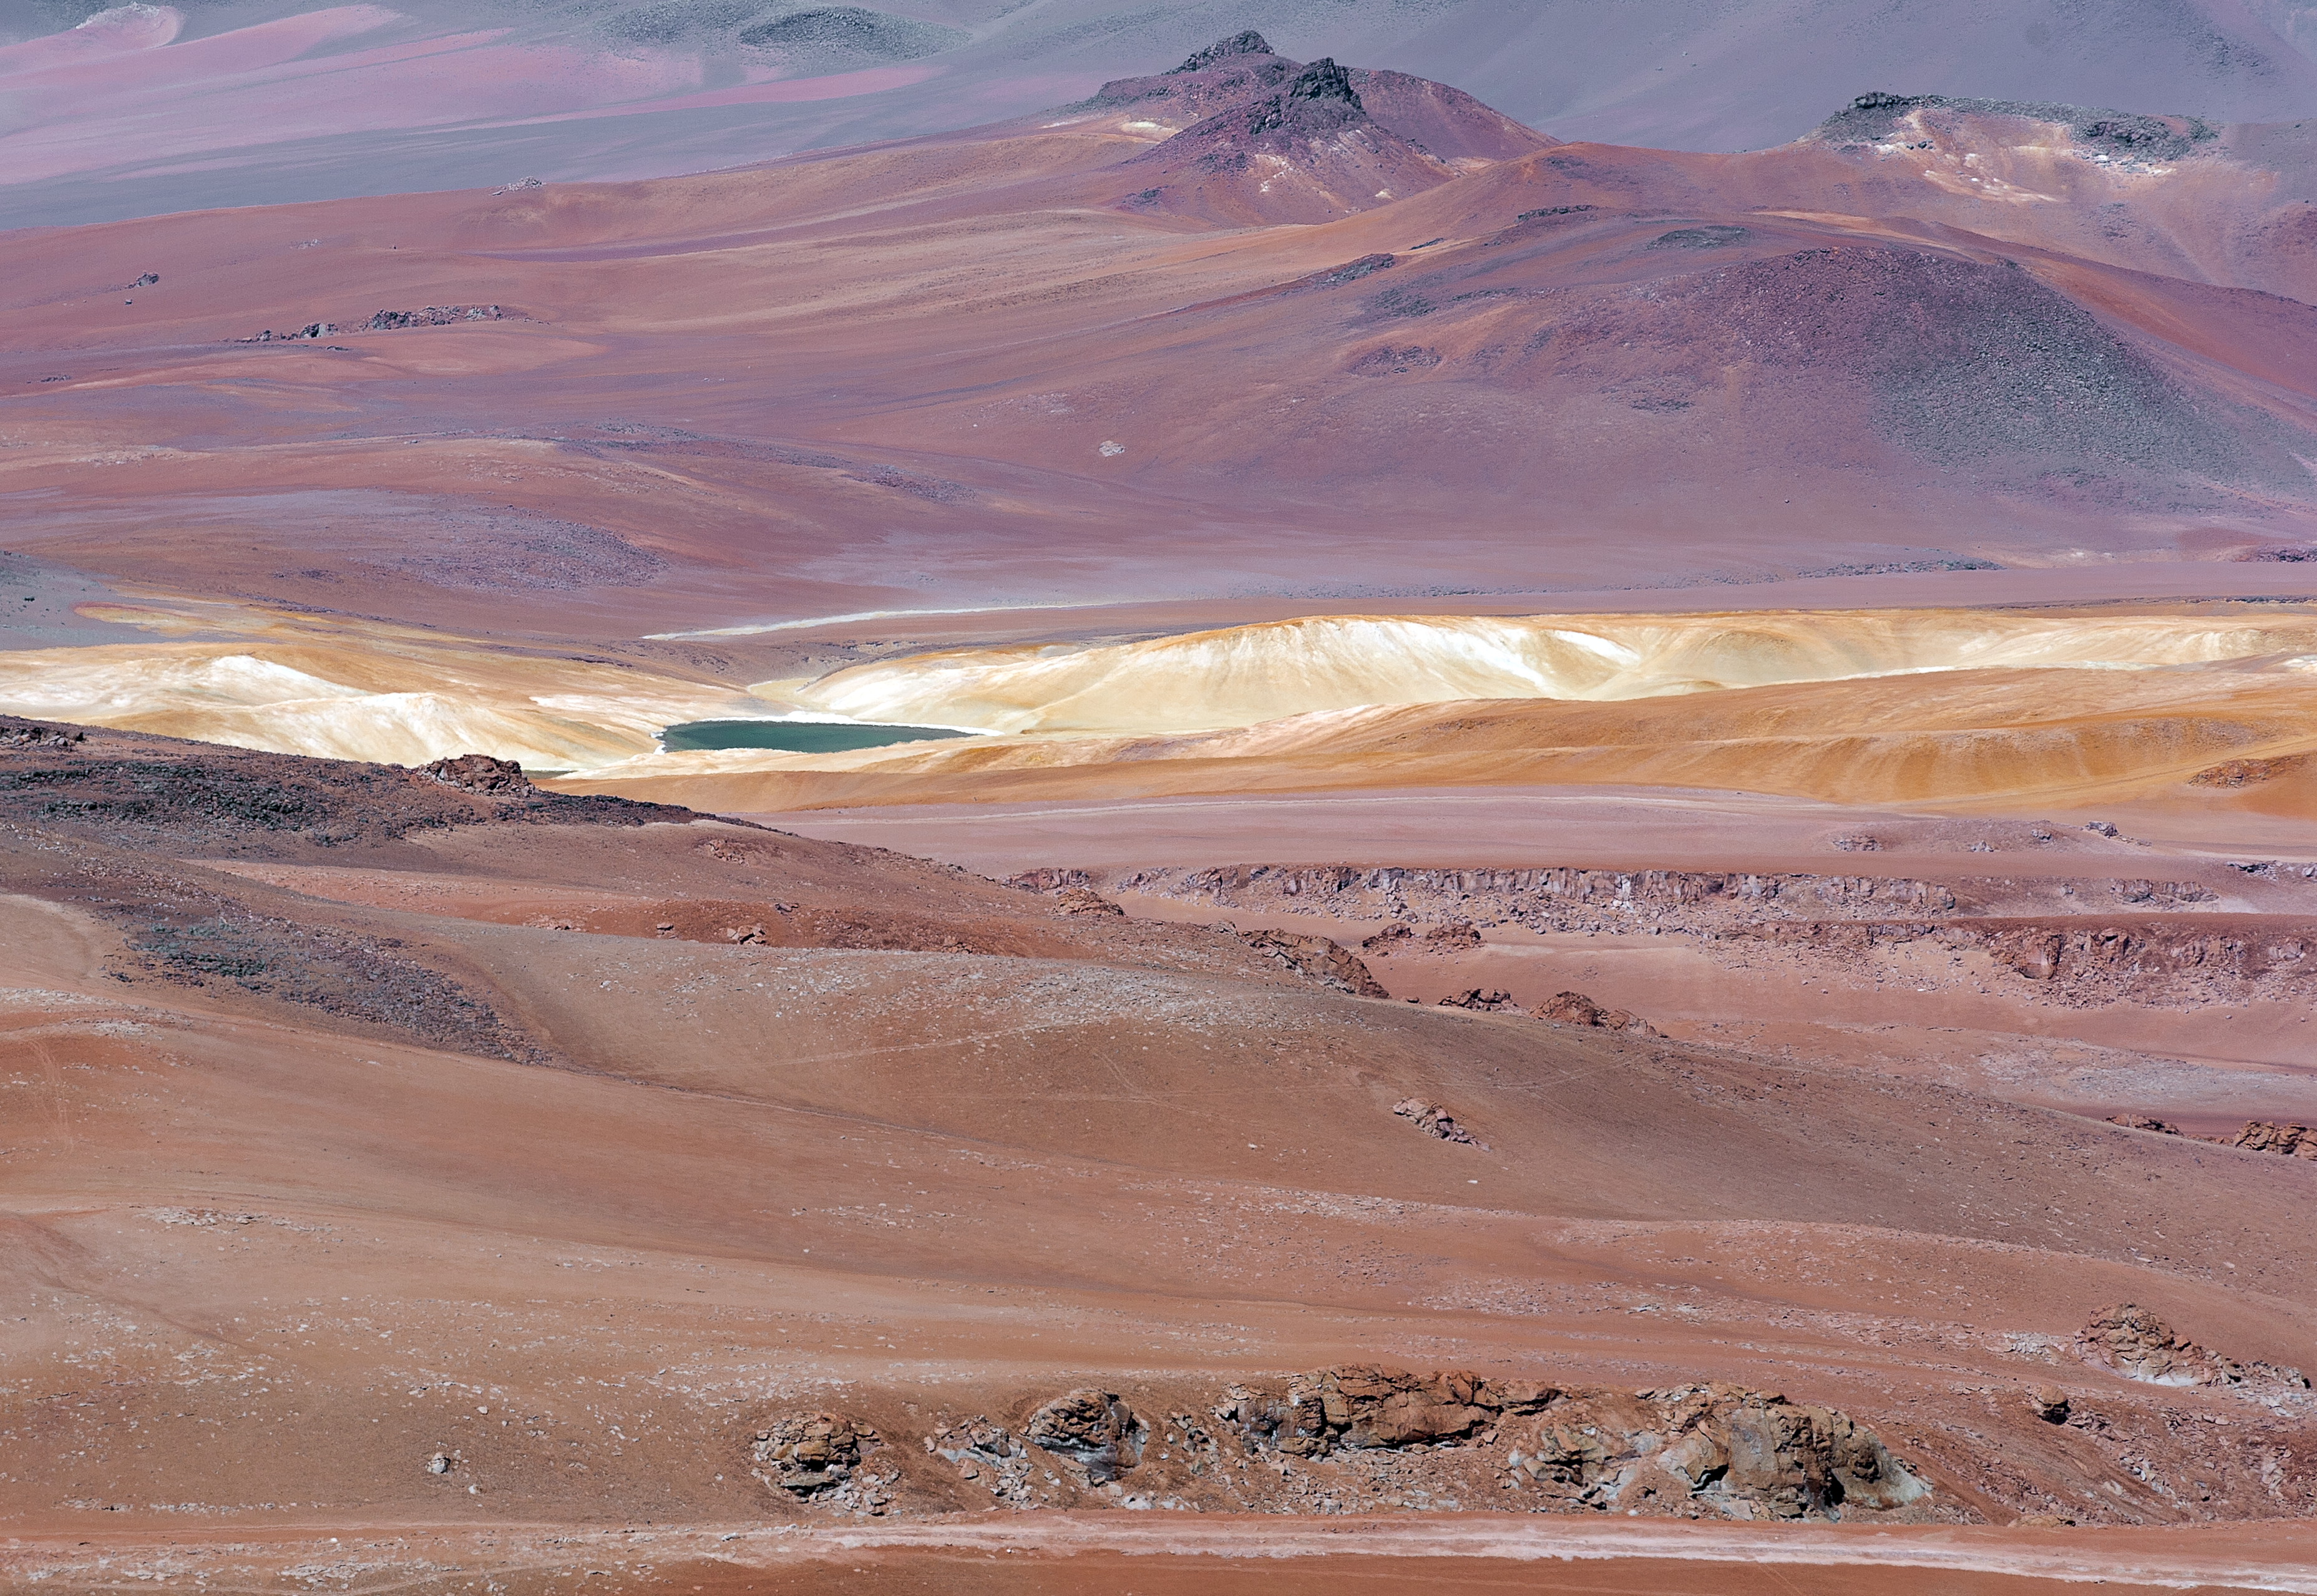

Charming Chilean Andes

This image captures the fascinating charm of Chilean Andes surrounding the Chajnantor plateau, where the Atacama Large Millimeter/submillimeter Array (ALMA) is located. The extremely dry atmospheric conditions allow visitors to appreciate the multi-coloured streaked landscape in great detail.

Credit: ALMA (ESO/NAOJ/NRAO)/A. Caproni (ESO)